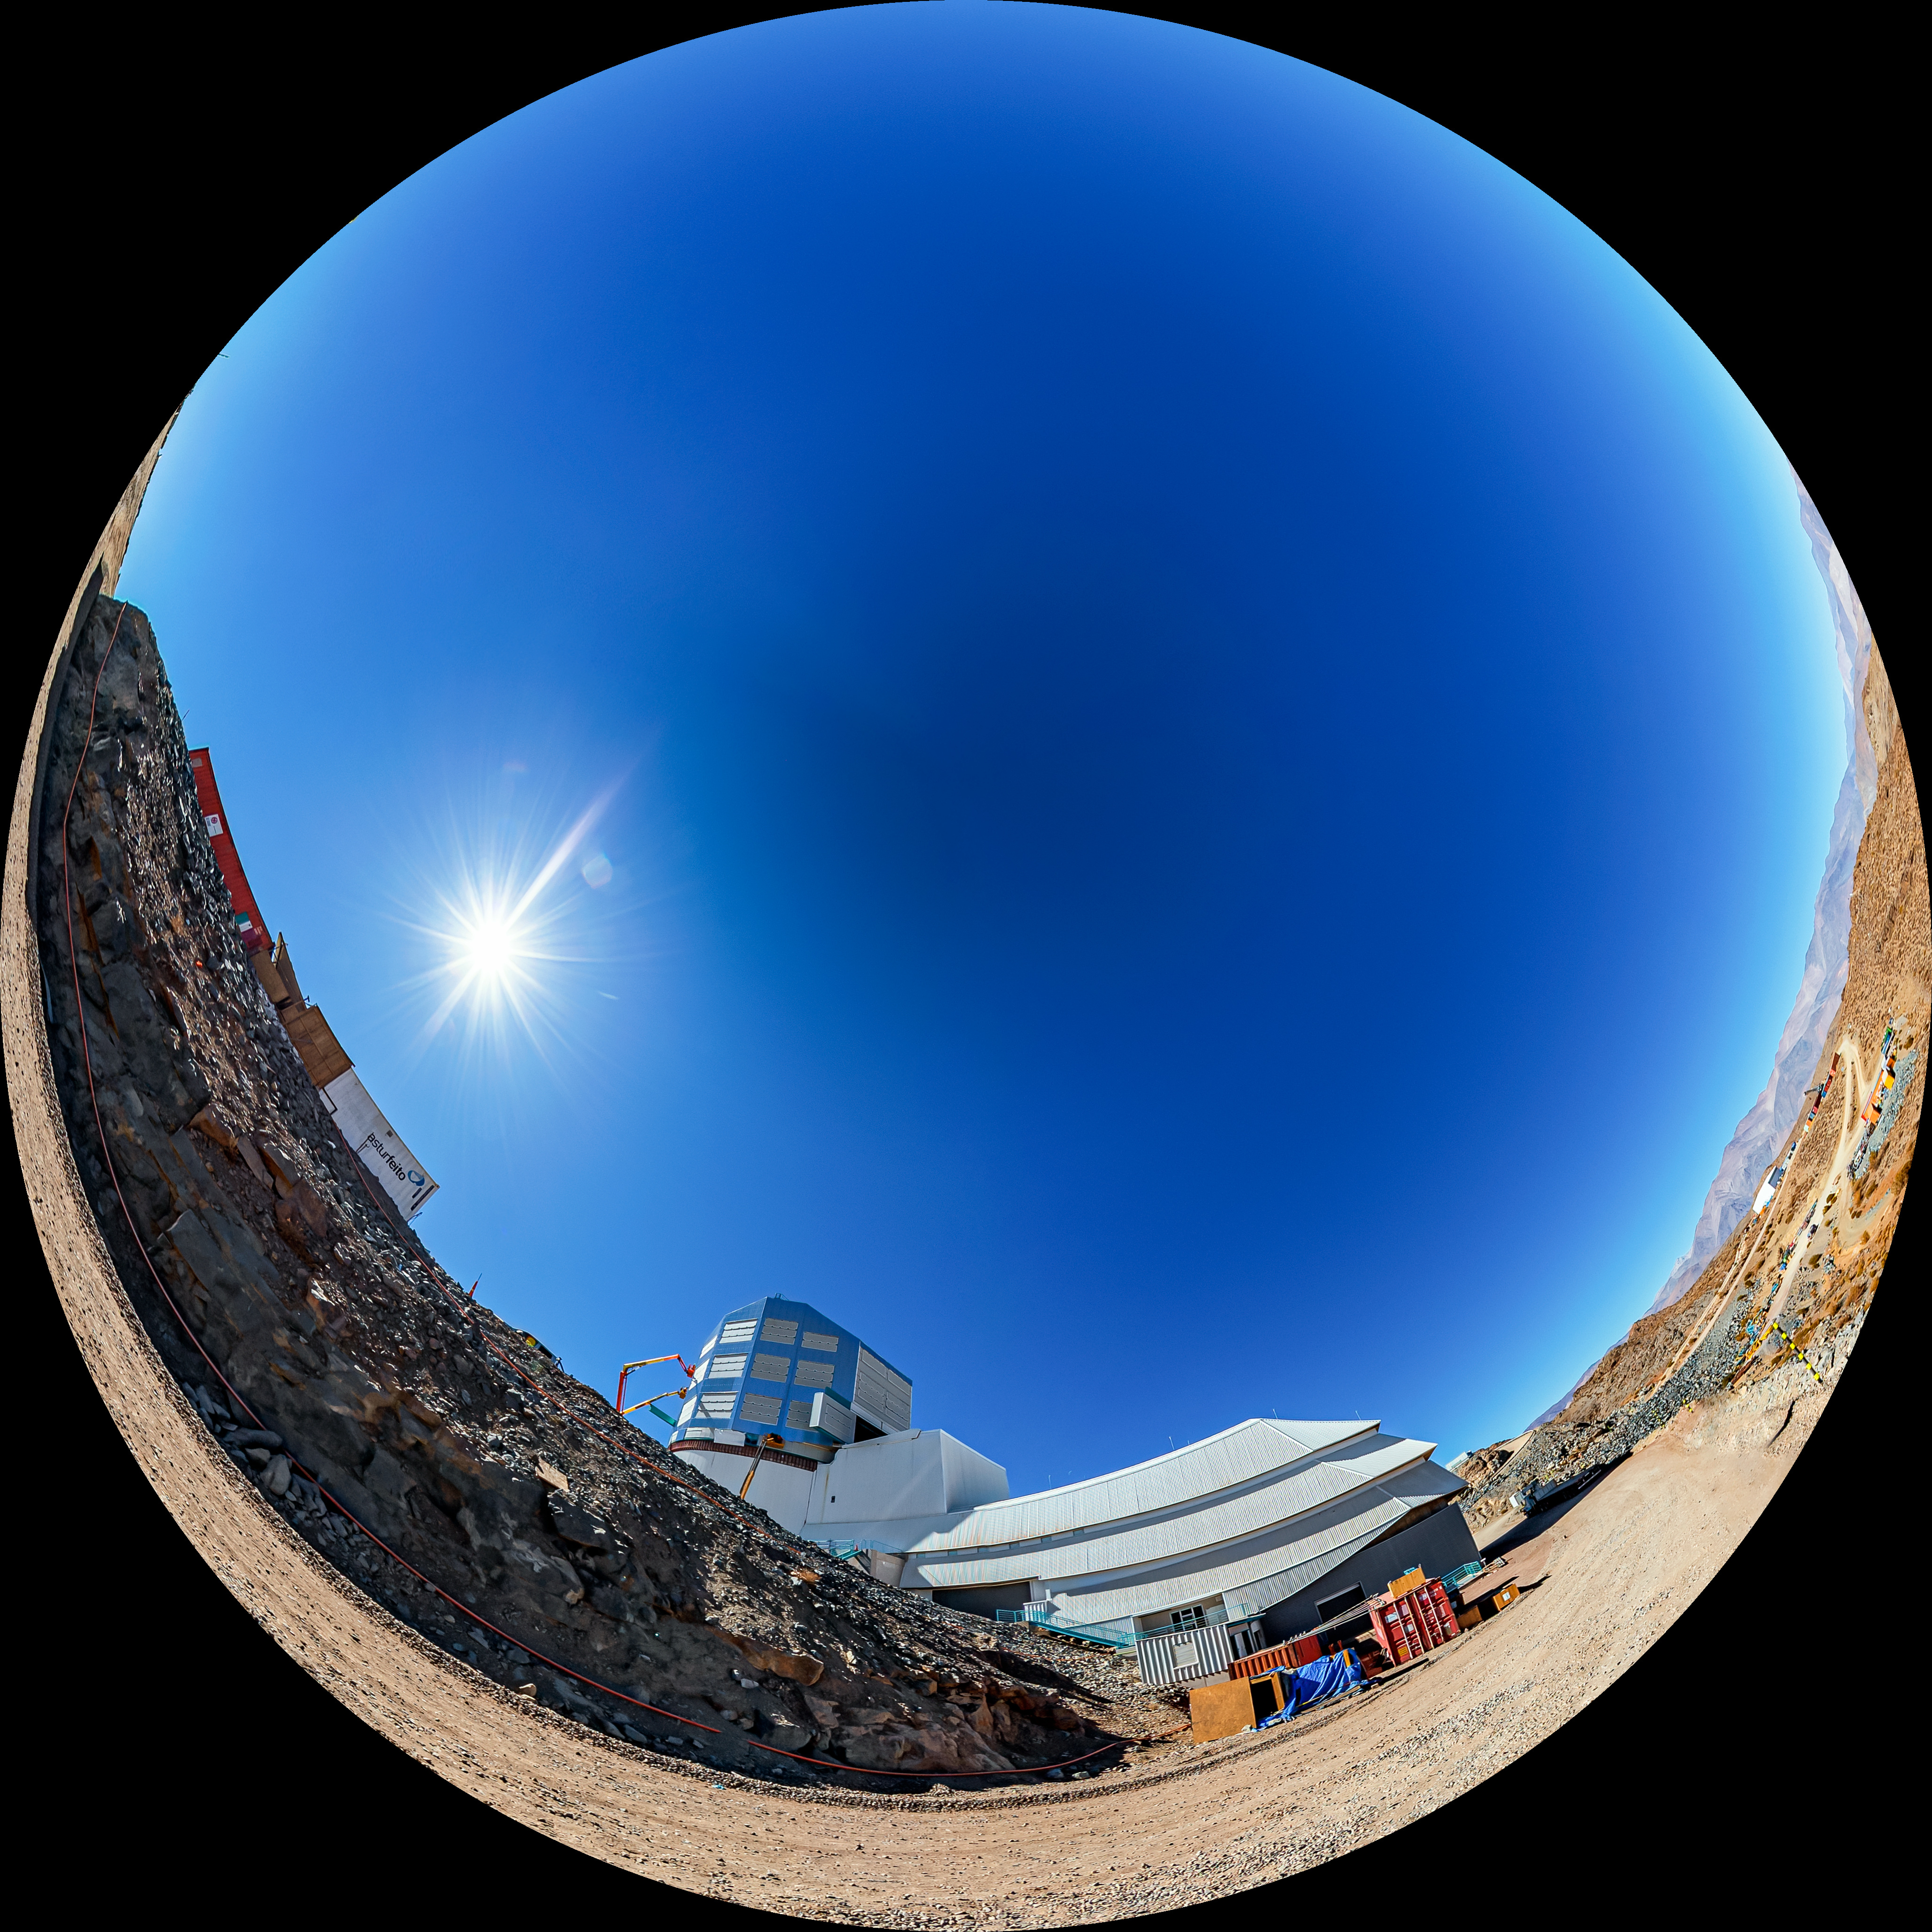

Vera C. Rubin Observatory Panorama

A fulldome view of the Vera C. Rubin Observatory at Cerro Pachon, Chile.

A 360 panorama version of this image can be found here.

Credit: NOIRLab/NSF/AURA/ T. Matsopoulos